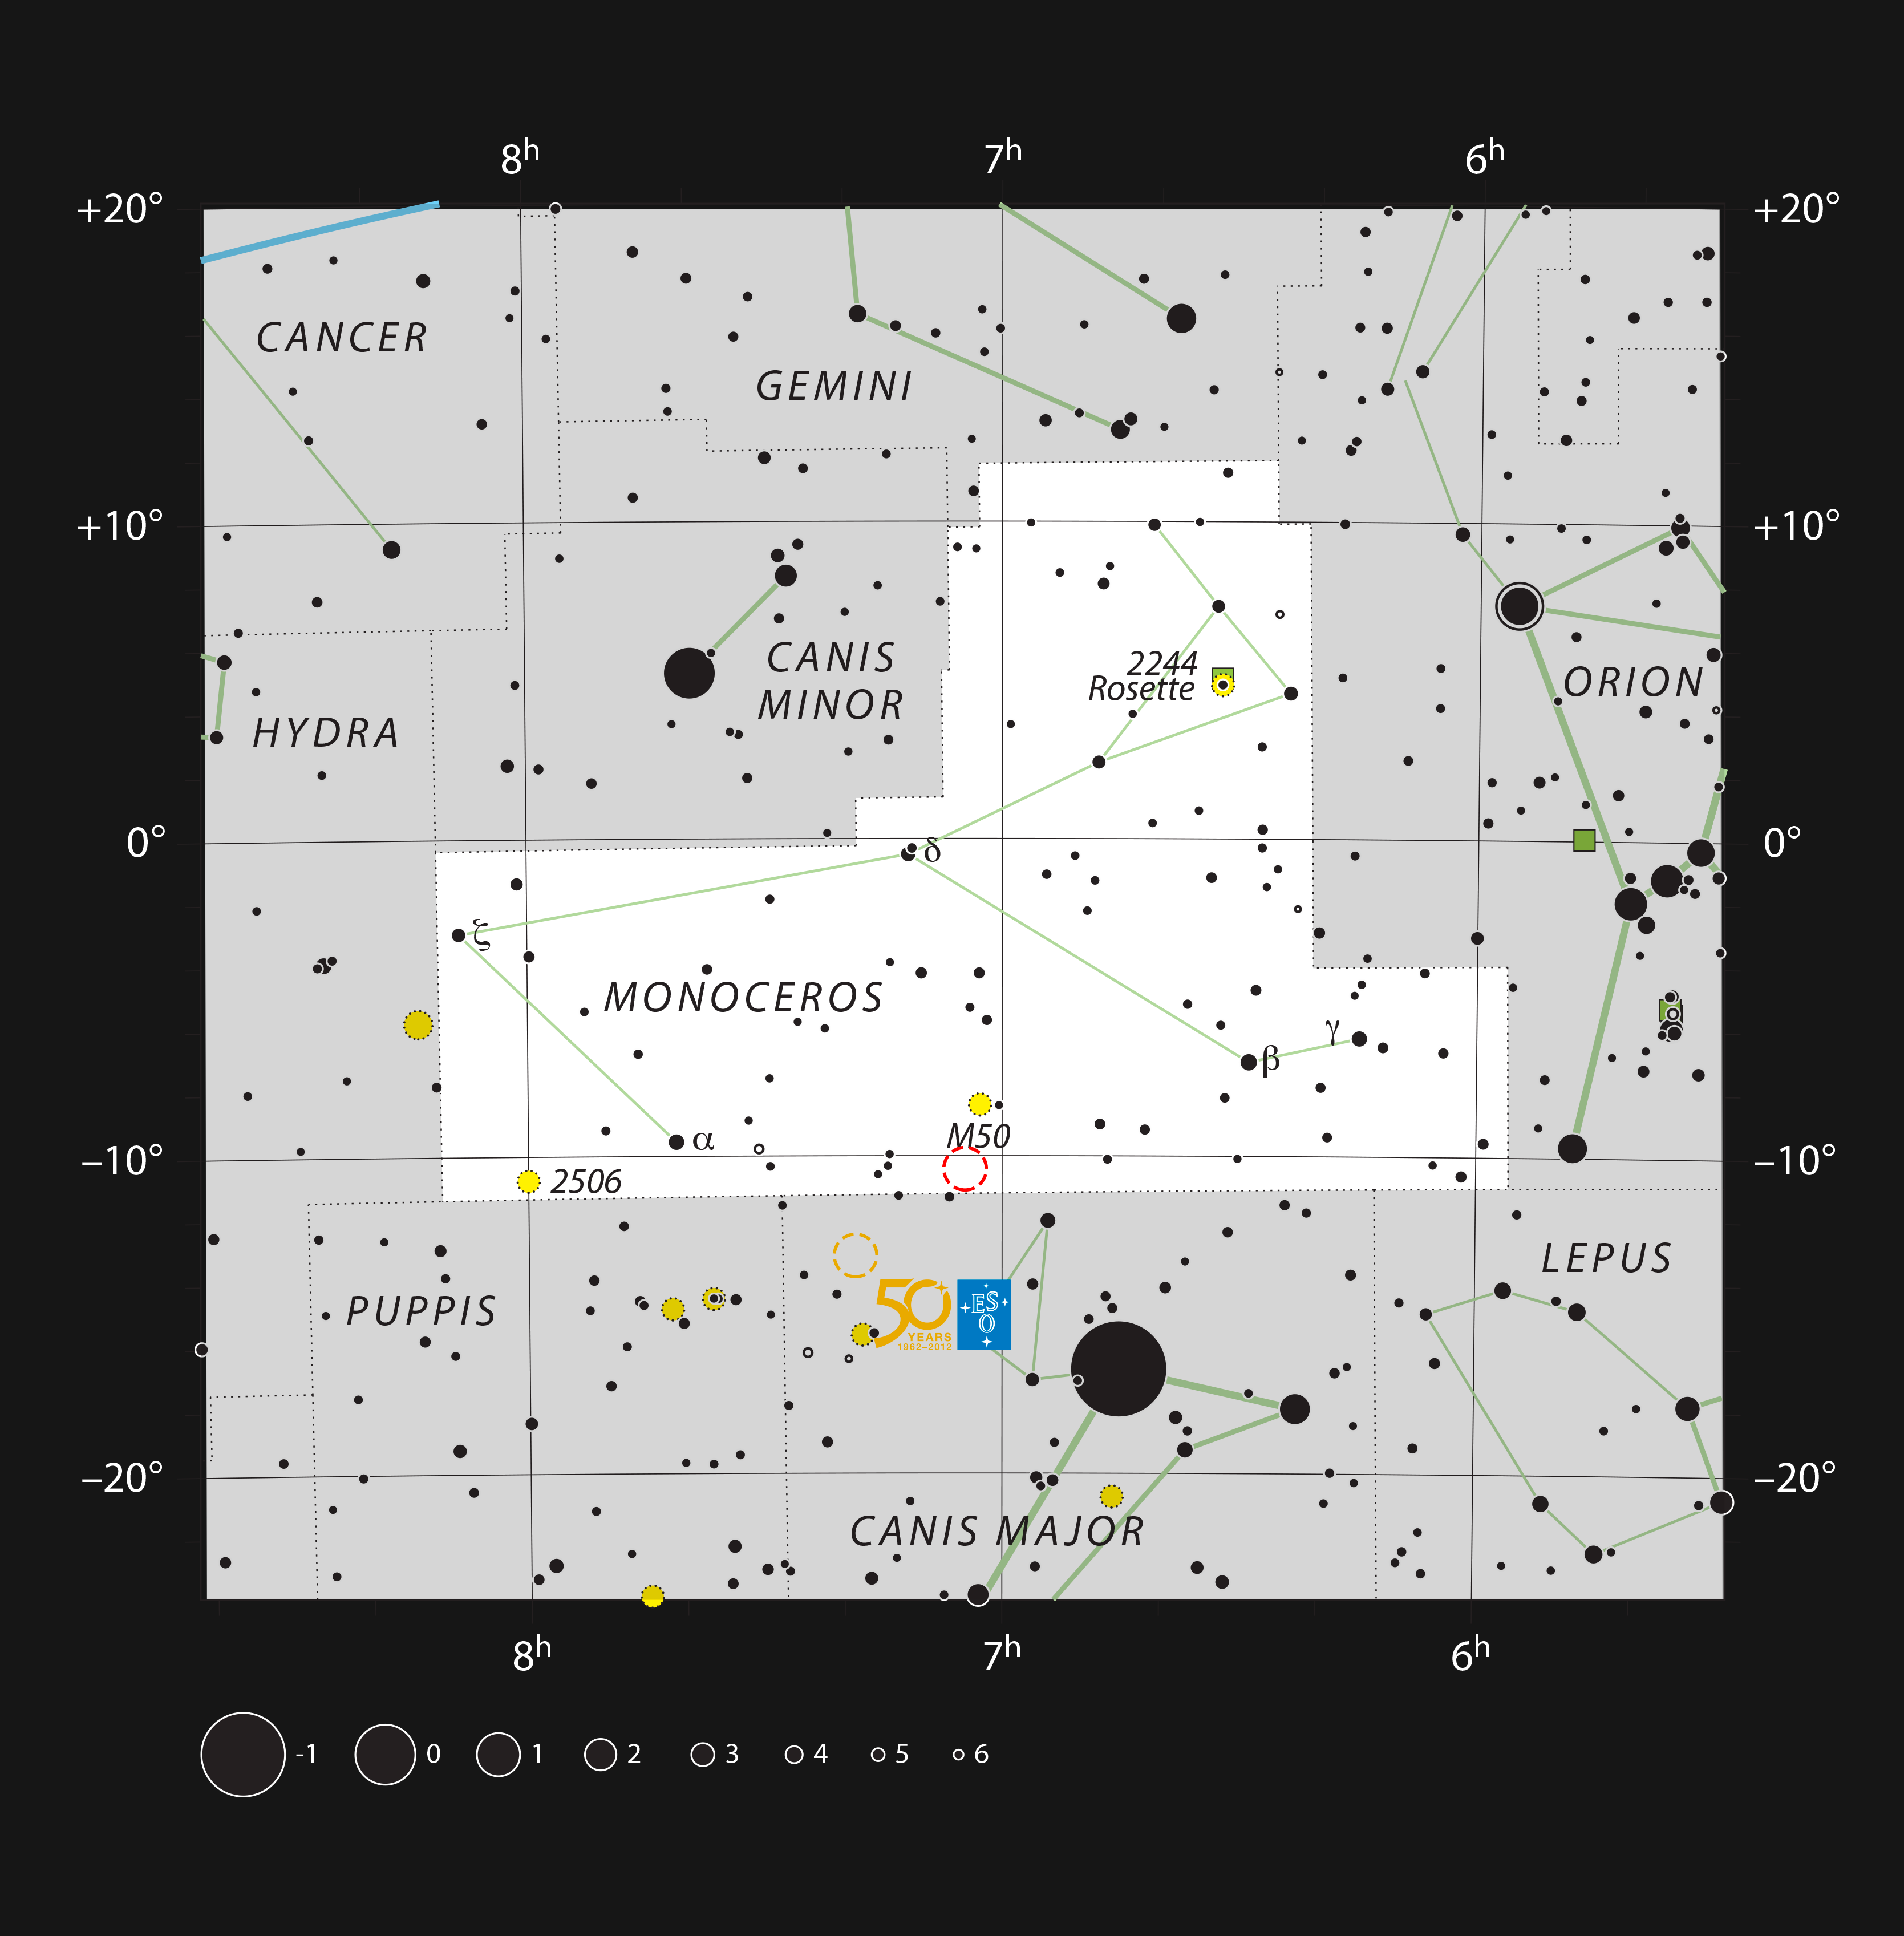

The Seagull Nebula on the borders of the constellations of Monoceros and Canis Major

This chart shows the location of the head of the Seagull Nebula (red circle) in the constellation of Monoceros (The Unicorn) and not far from the brightest star in the sky, Sirius. This star-forming region is part of the larger Seagull Nebula (IC 2177), which sprawls across the border into the neighbouring Canis Major (The Great Dog).

By coincidence this object lies very close in the sky to the location of the Thor’s Helmet Nebula (NGC 2359, marked with an orange circle and the ESO 50 logo). This unusual object was the winner of the Choose what the VLT Observes contest (ann12060).

Credit: ESO, IAU and Sky & Telescope